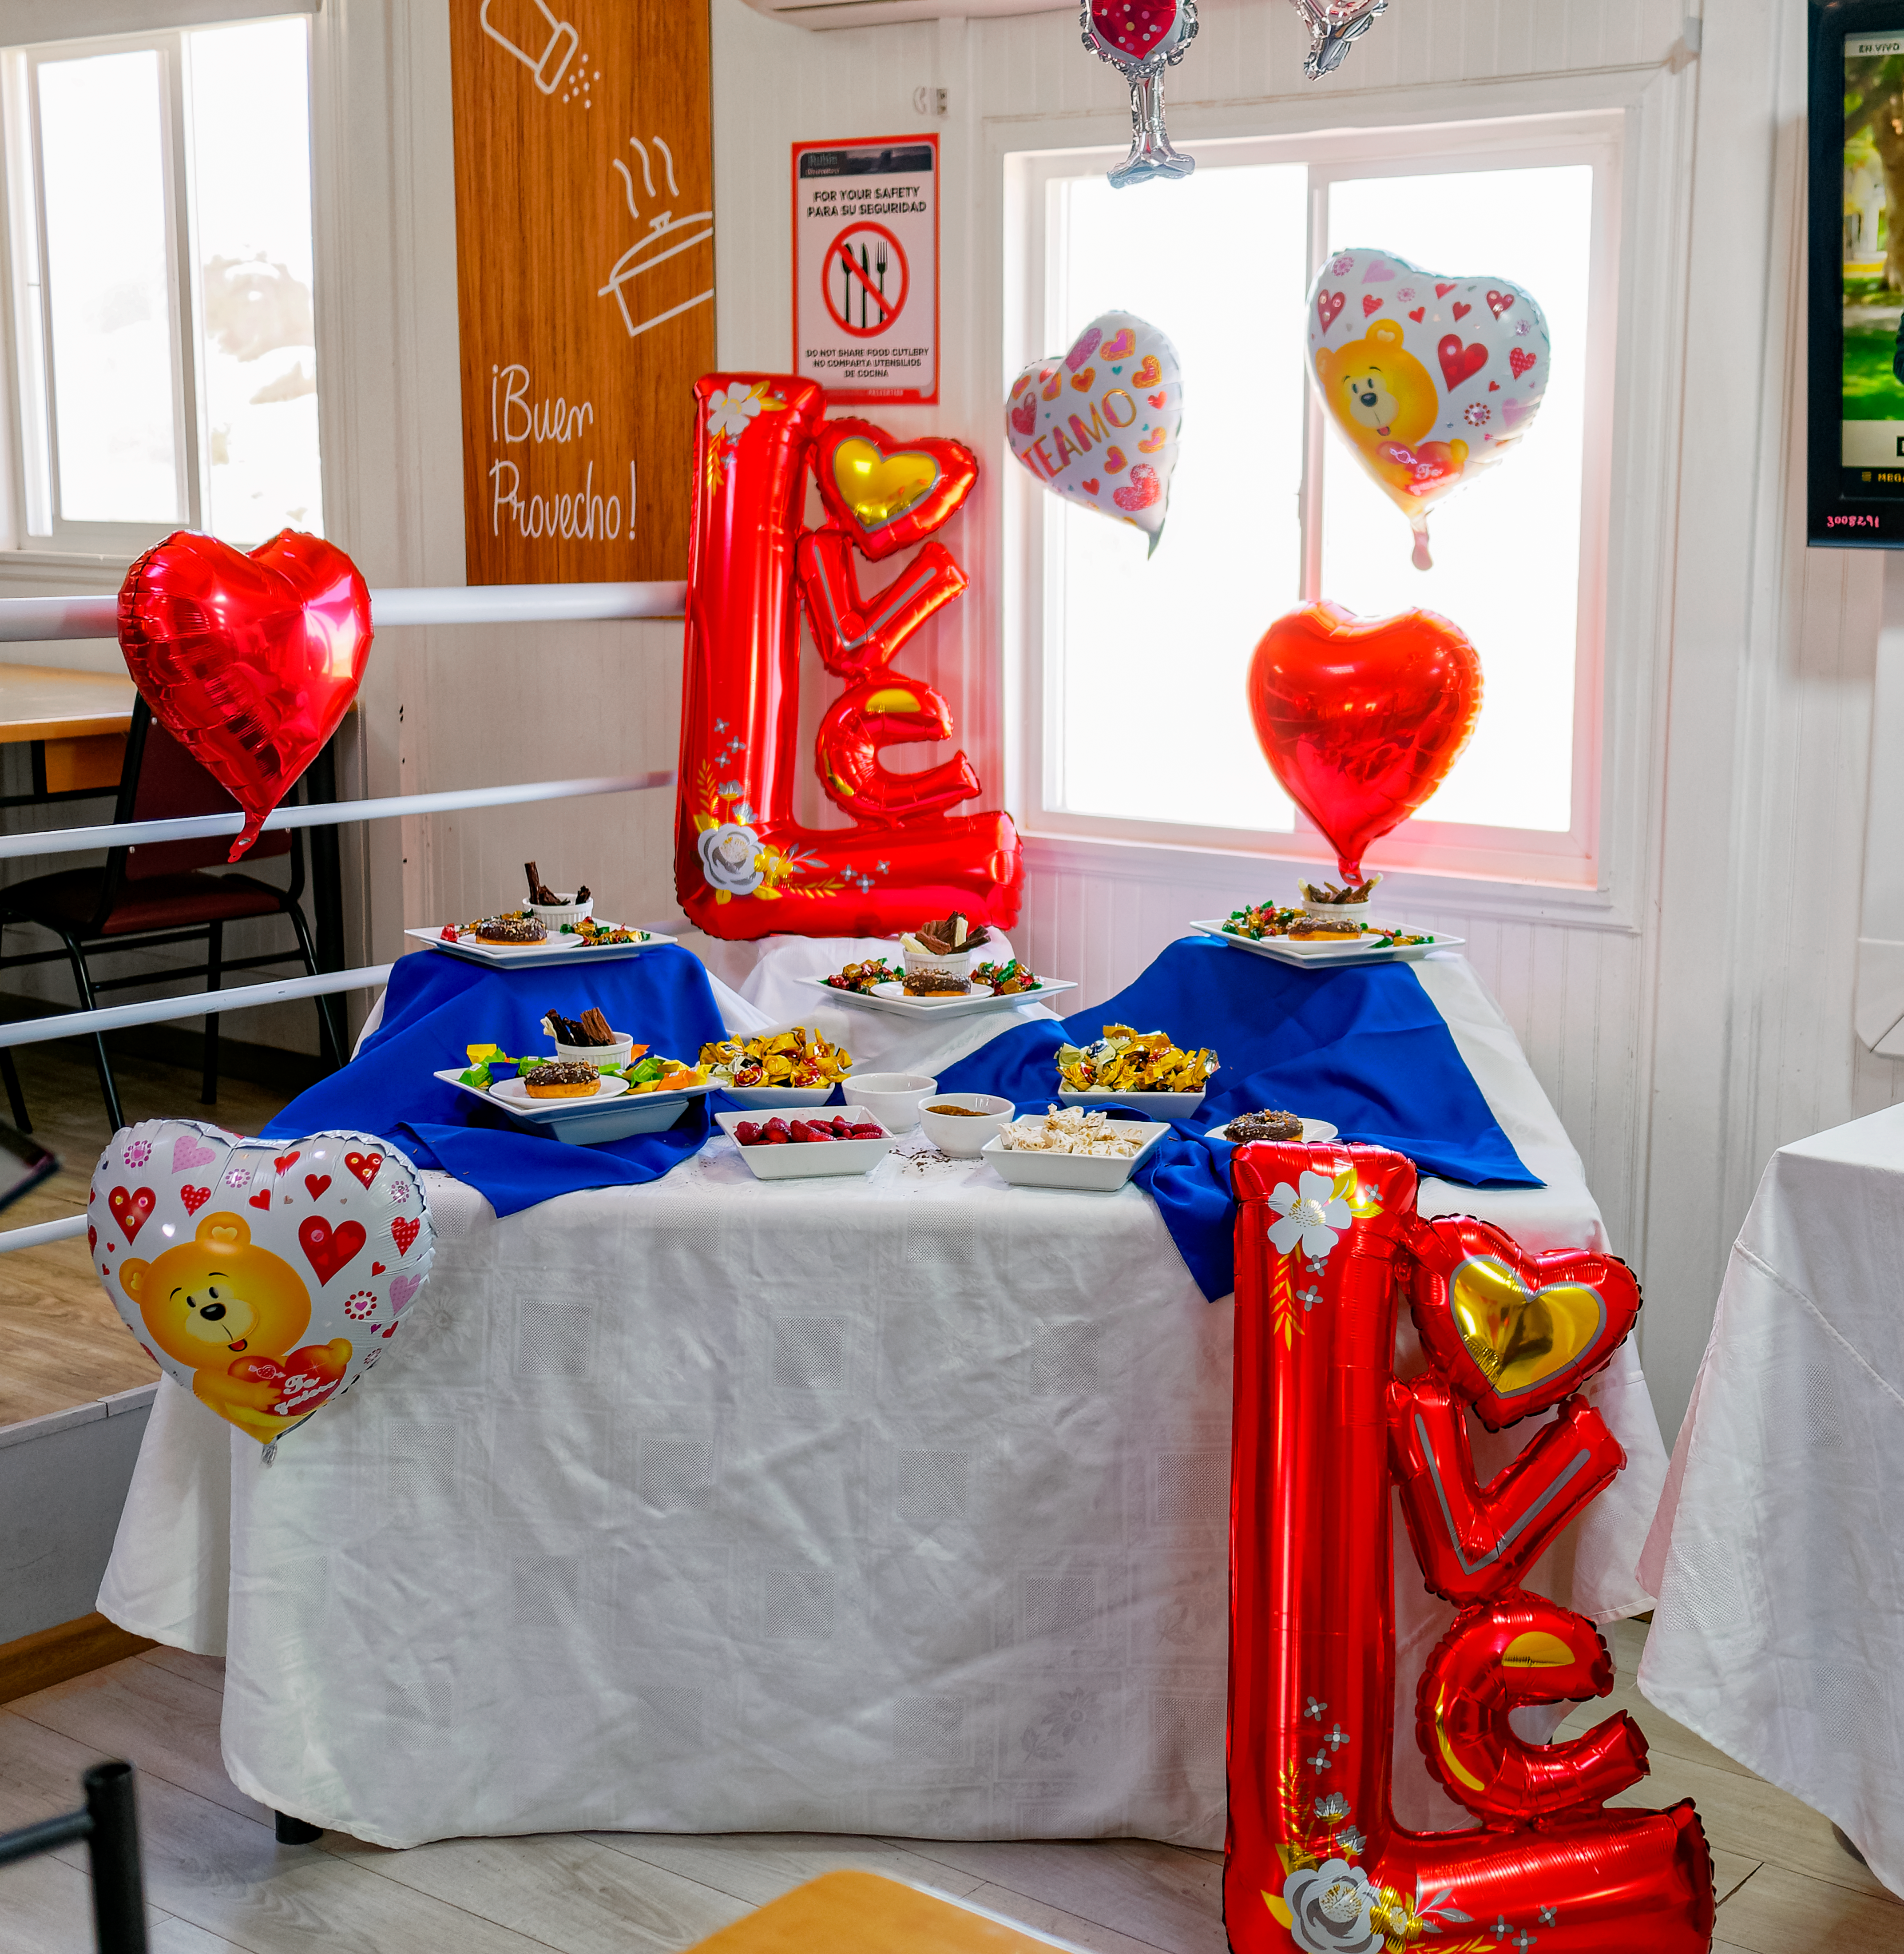

Rubin Valentine's Day

The Rubin team celebrates Valentine's Day.

Credit: RubinObs/NOIRLab/SLAC/NSF/DOE/AURA